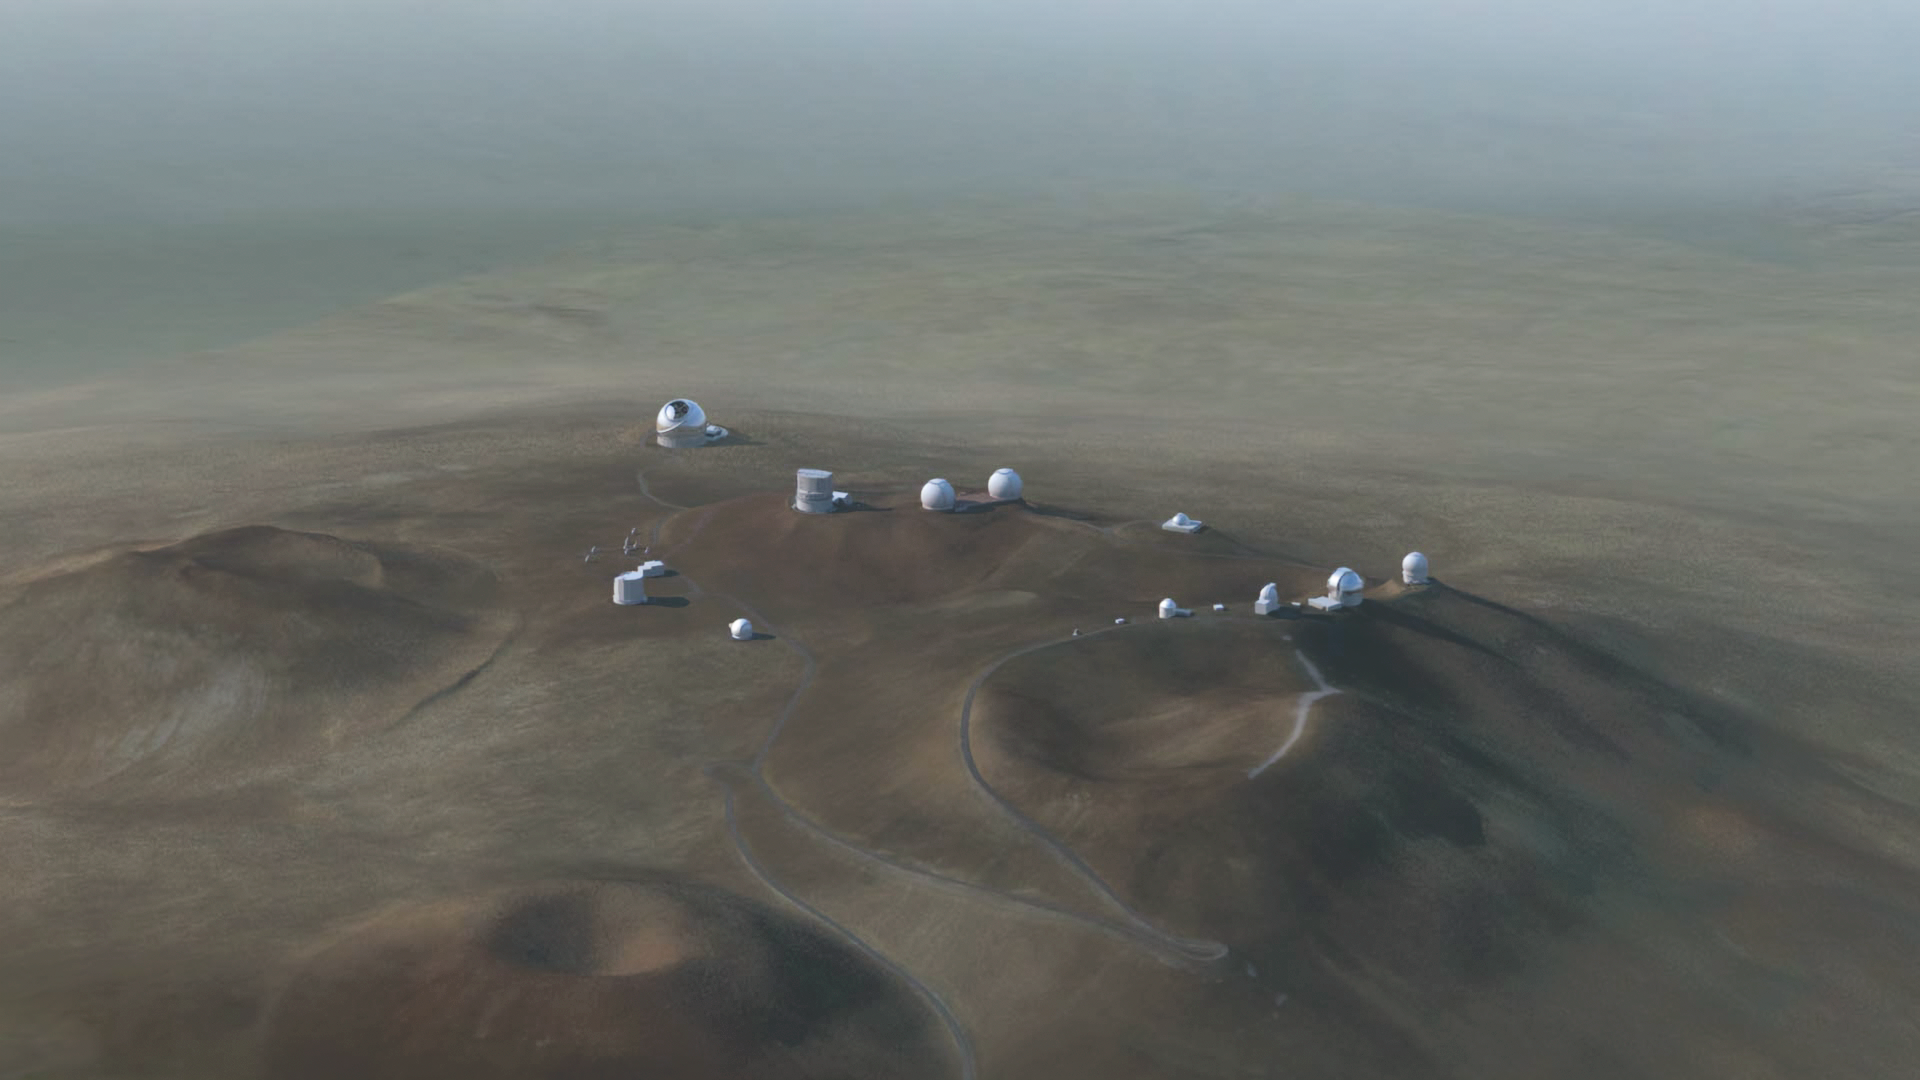

Thirty Meter Telescope (NAOJ rendering 2014)

Thirty Meter Telescope (NAOJ rendering 2014).

Credit: TMT International Observatory/Courtesy of NAOJ with the cooperation of Mitsubishi Electric